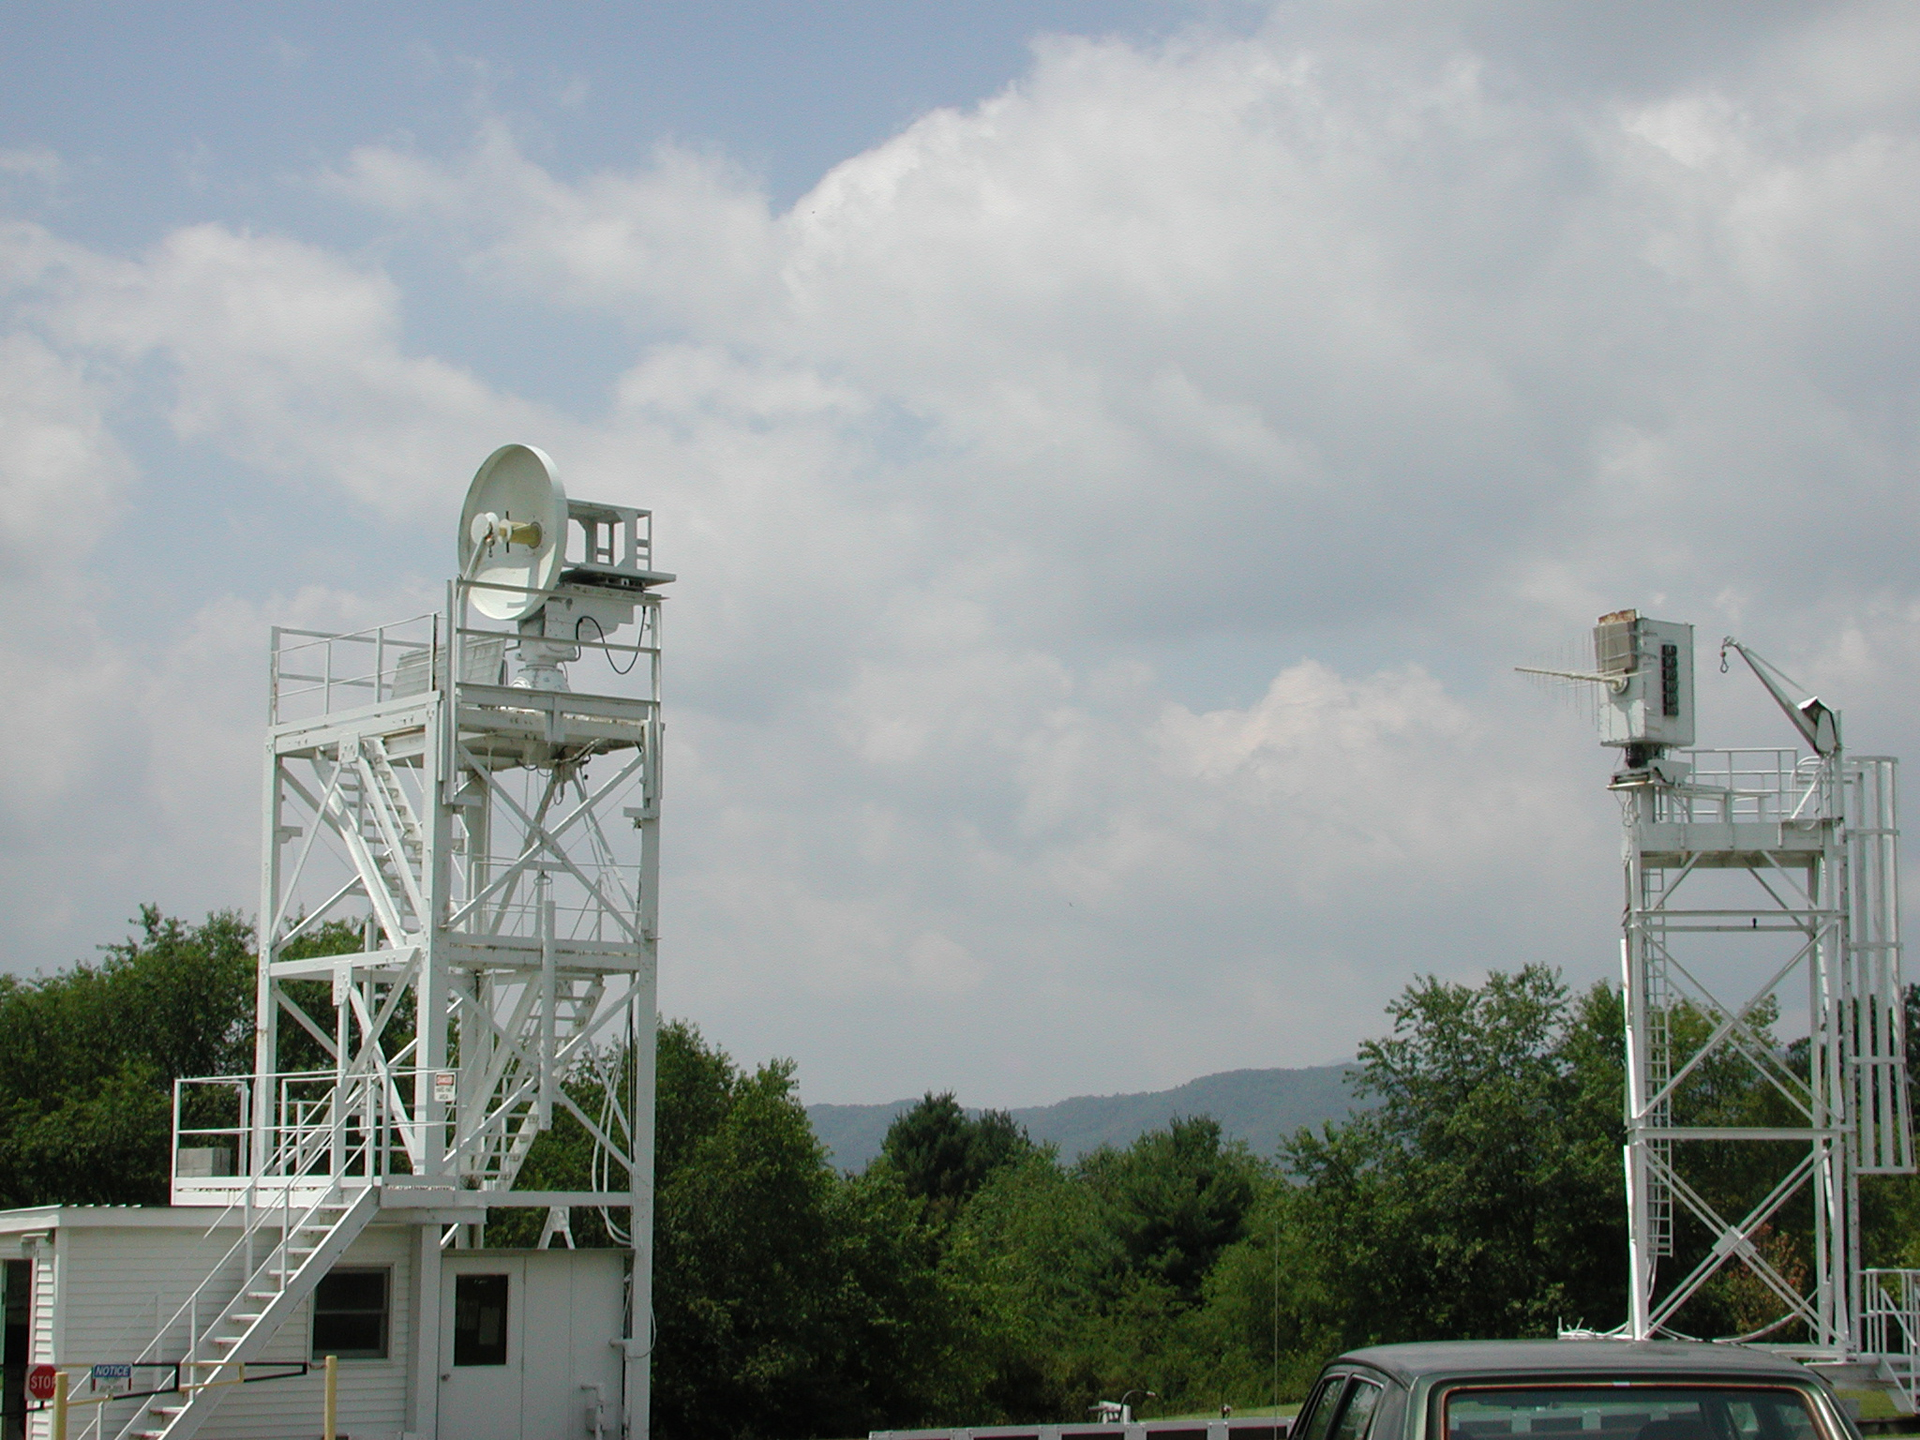

Receiver Testing Range

These towers in Green Bank are used to test new and serviced receivers. The tower with the small dish sends a signal, and the antenna across from it collects the waves and funnels the signal down onto the test receiver.

Credit: NRAO/AUI/NSF